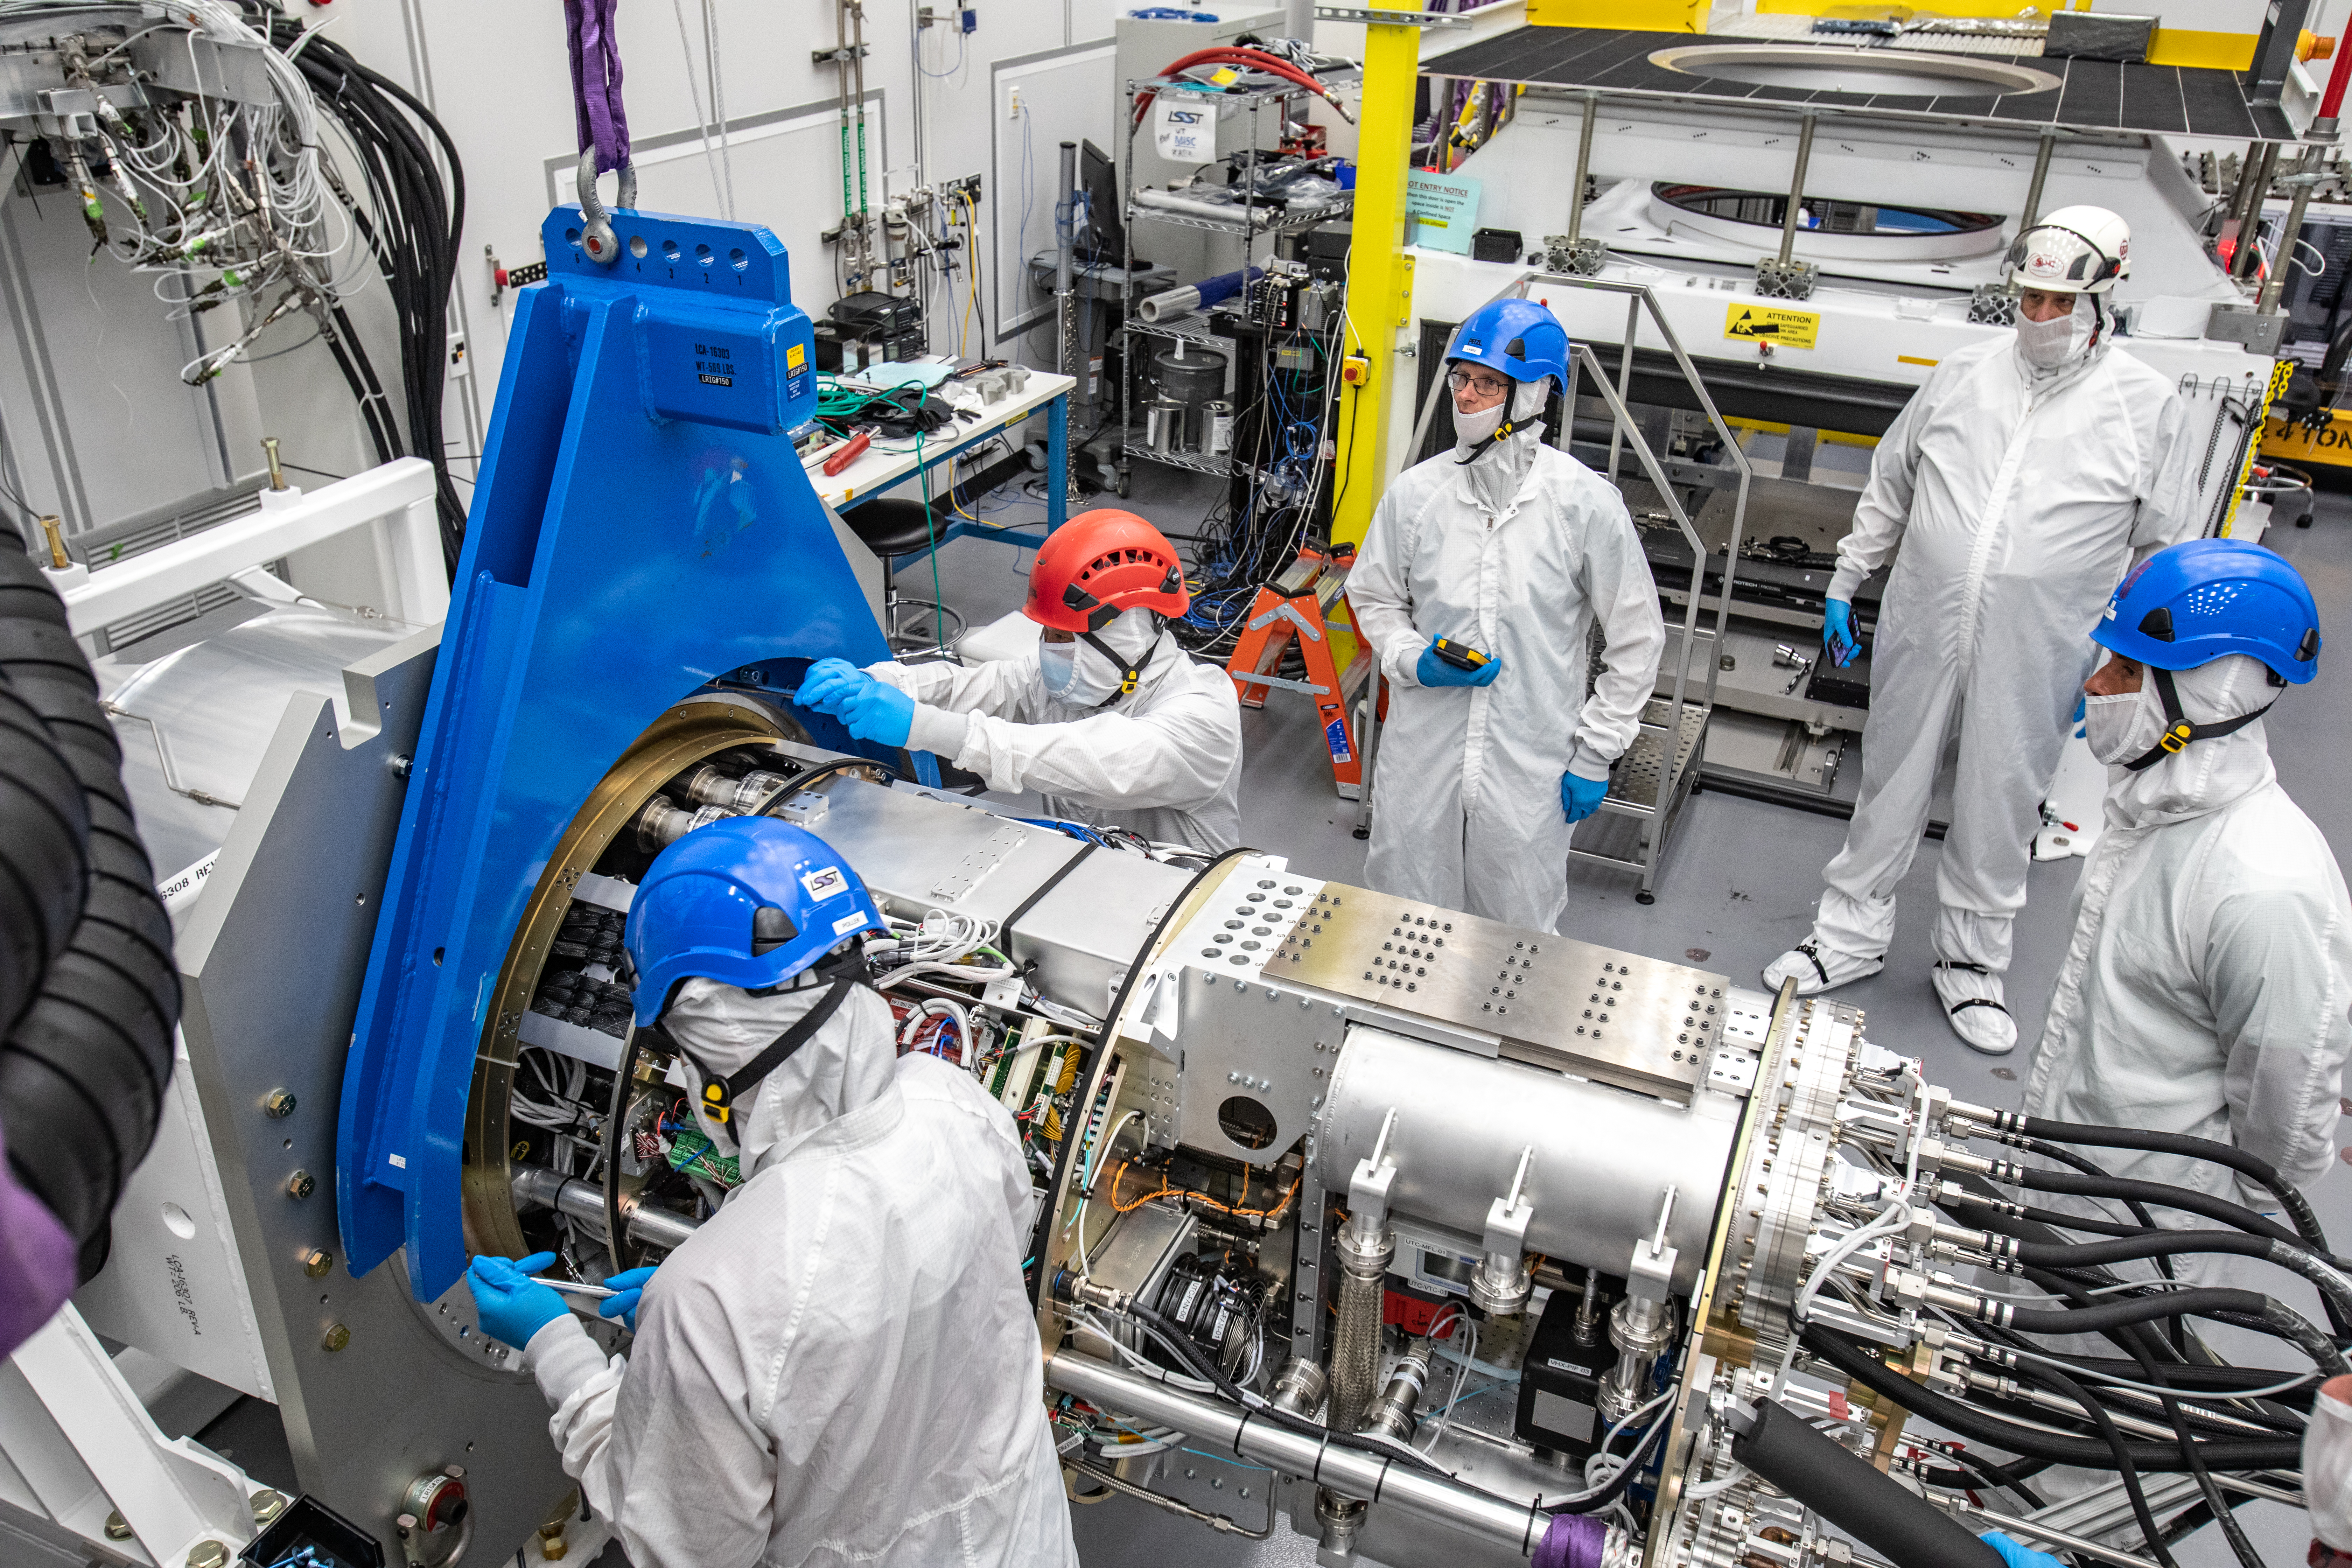

LSST Cryostat to Camera Body Lift

The LSST camera team successfully installed the cryostat to the camera body on April 8.

Credit: Jacqueline Ramseyer Orrell/SLAC National Accelerator Laboratory